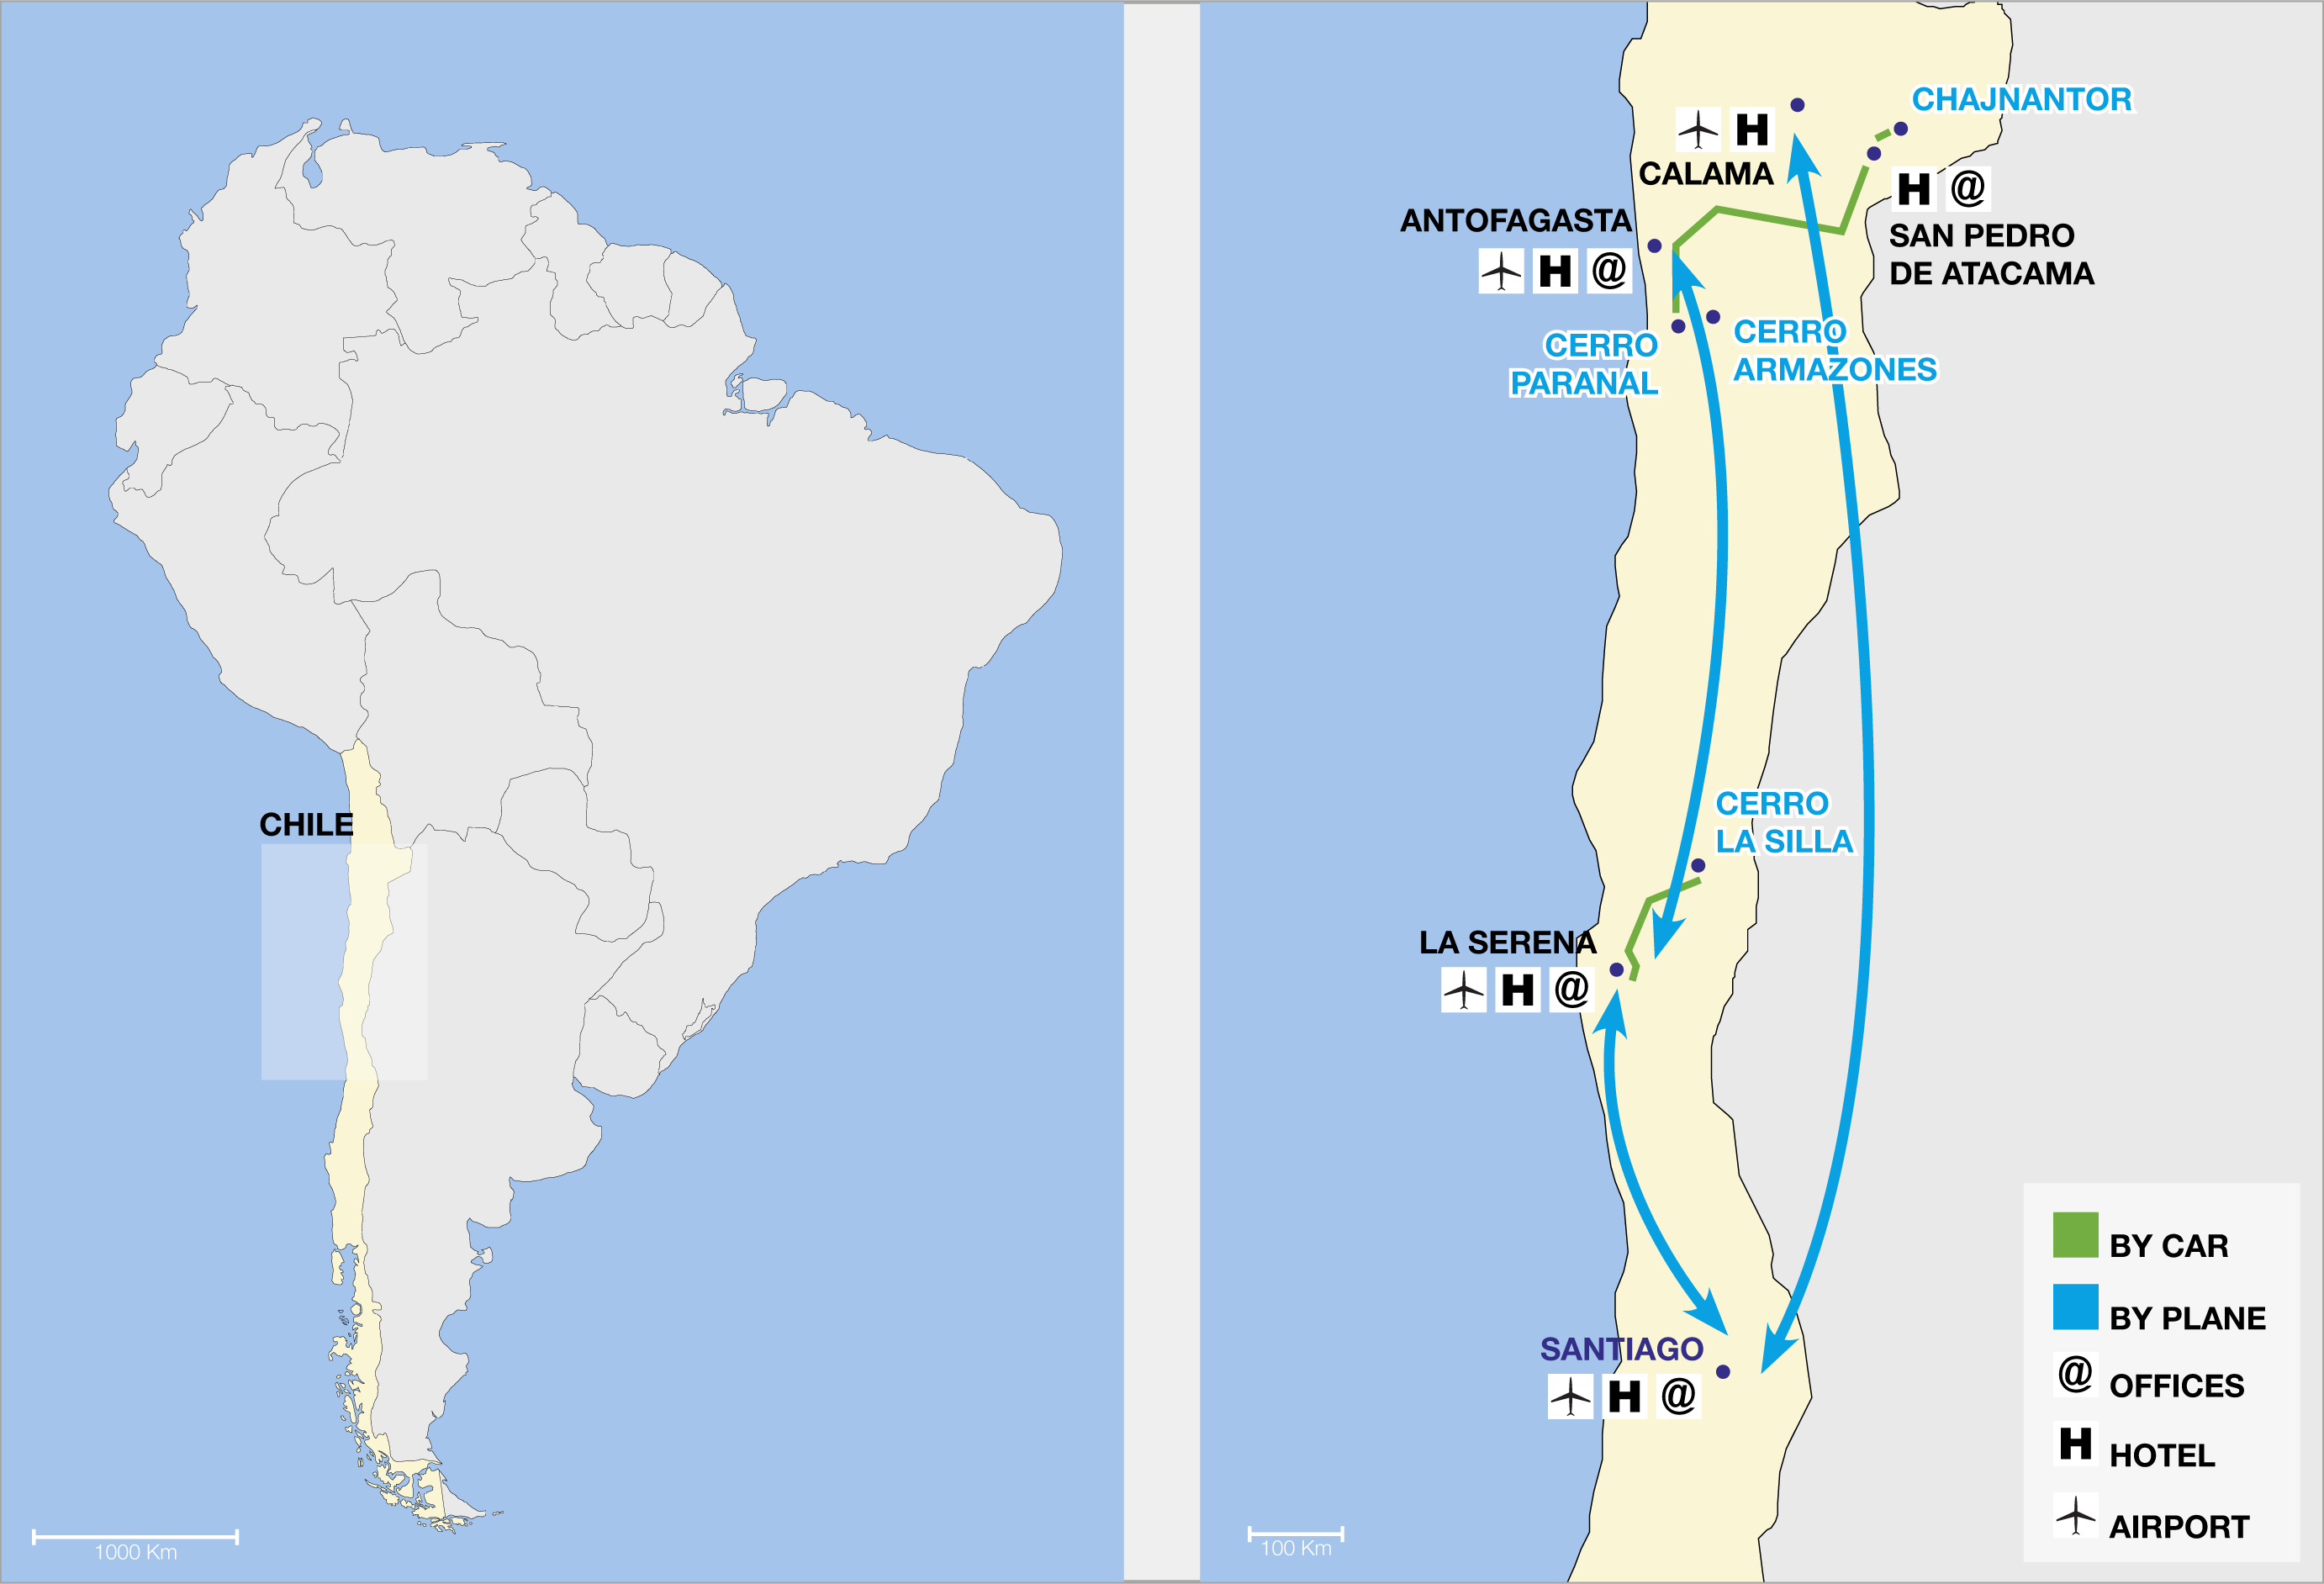

ESO observatories route map

ESO operates observatories at three sites in Chile: Chajnantor, Cerro Paranal and Cerro La Silla (“Cerrro” is the Spanish word for “Mountain”). In addition, ESO will construct the Extremely Large Telescope (ELT) at Cerro Armazones, near Paranal. This map highlights the region in Chile in which the observatories are located and gives a magnified view of that area, showing the airports nearest to the sites and the connecting car routes, as well as the location of ESO offices.

Credit: ESO